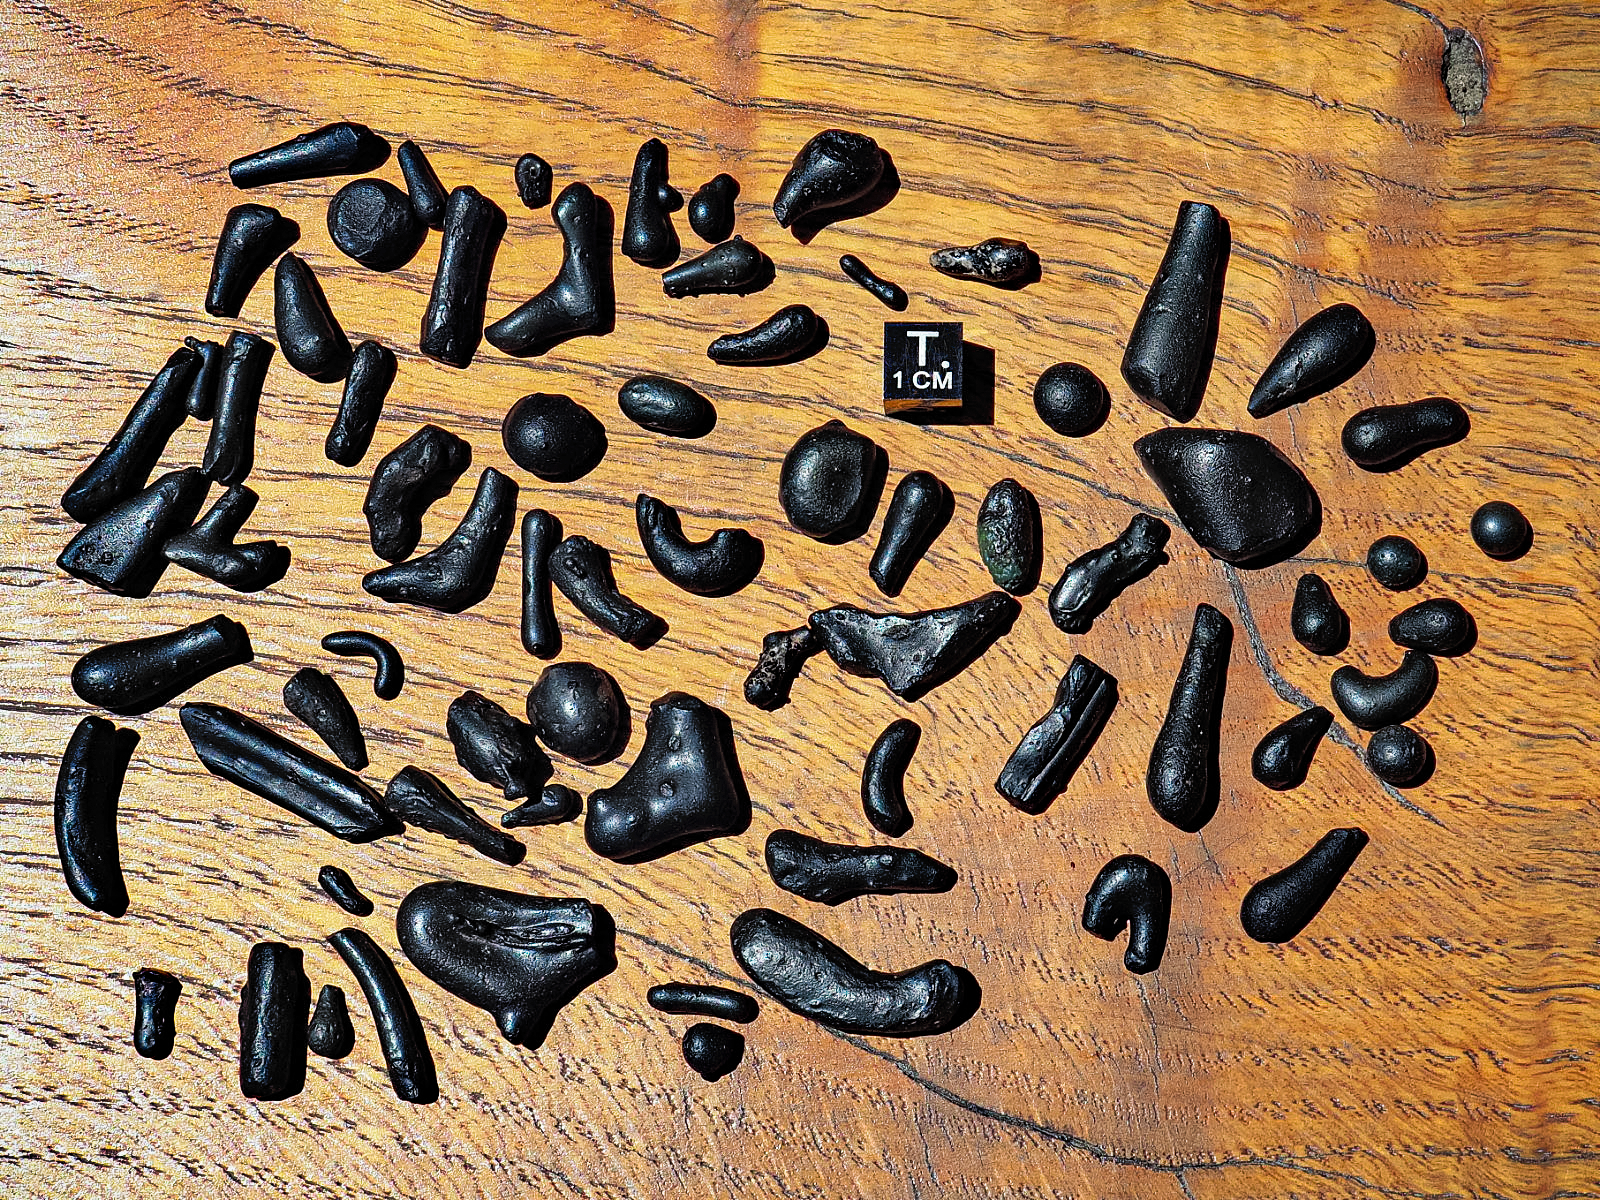

Atacamaites Collected in 2020

An array of atacamaites found by Michael Warner during a trip in February 2020, with a 1cm cube for comparison.

Credit: NOIRLab/NSF/AURA/M. Warner